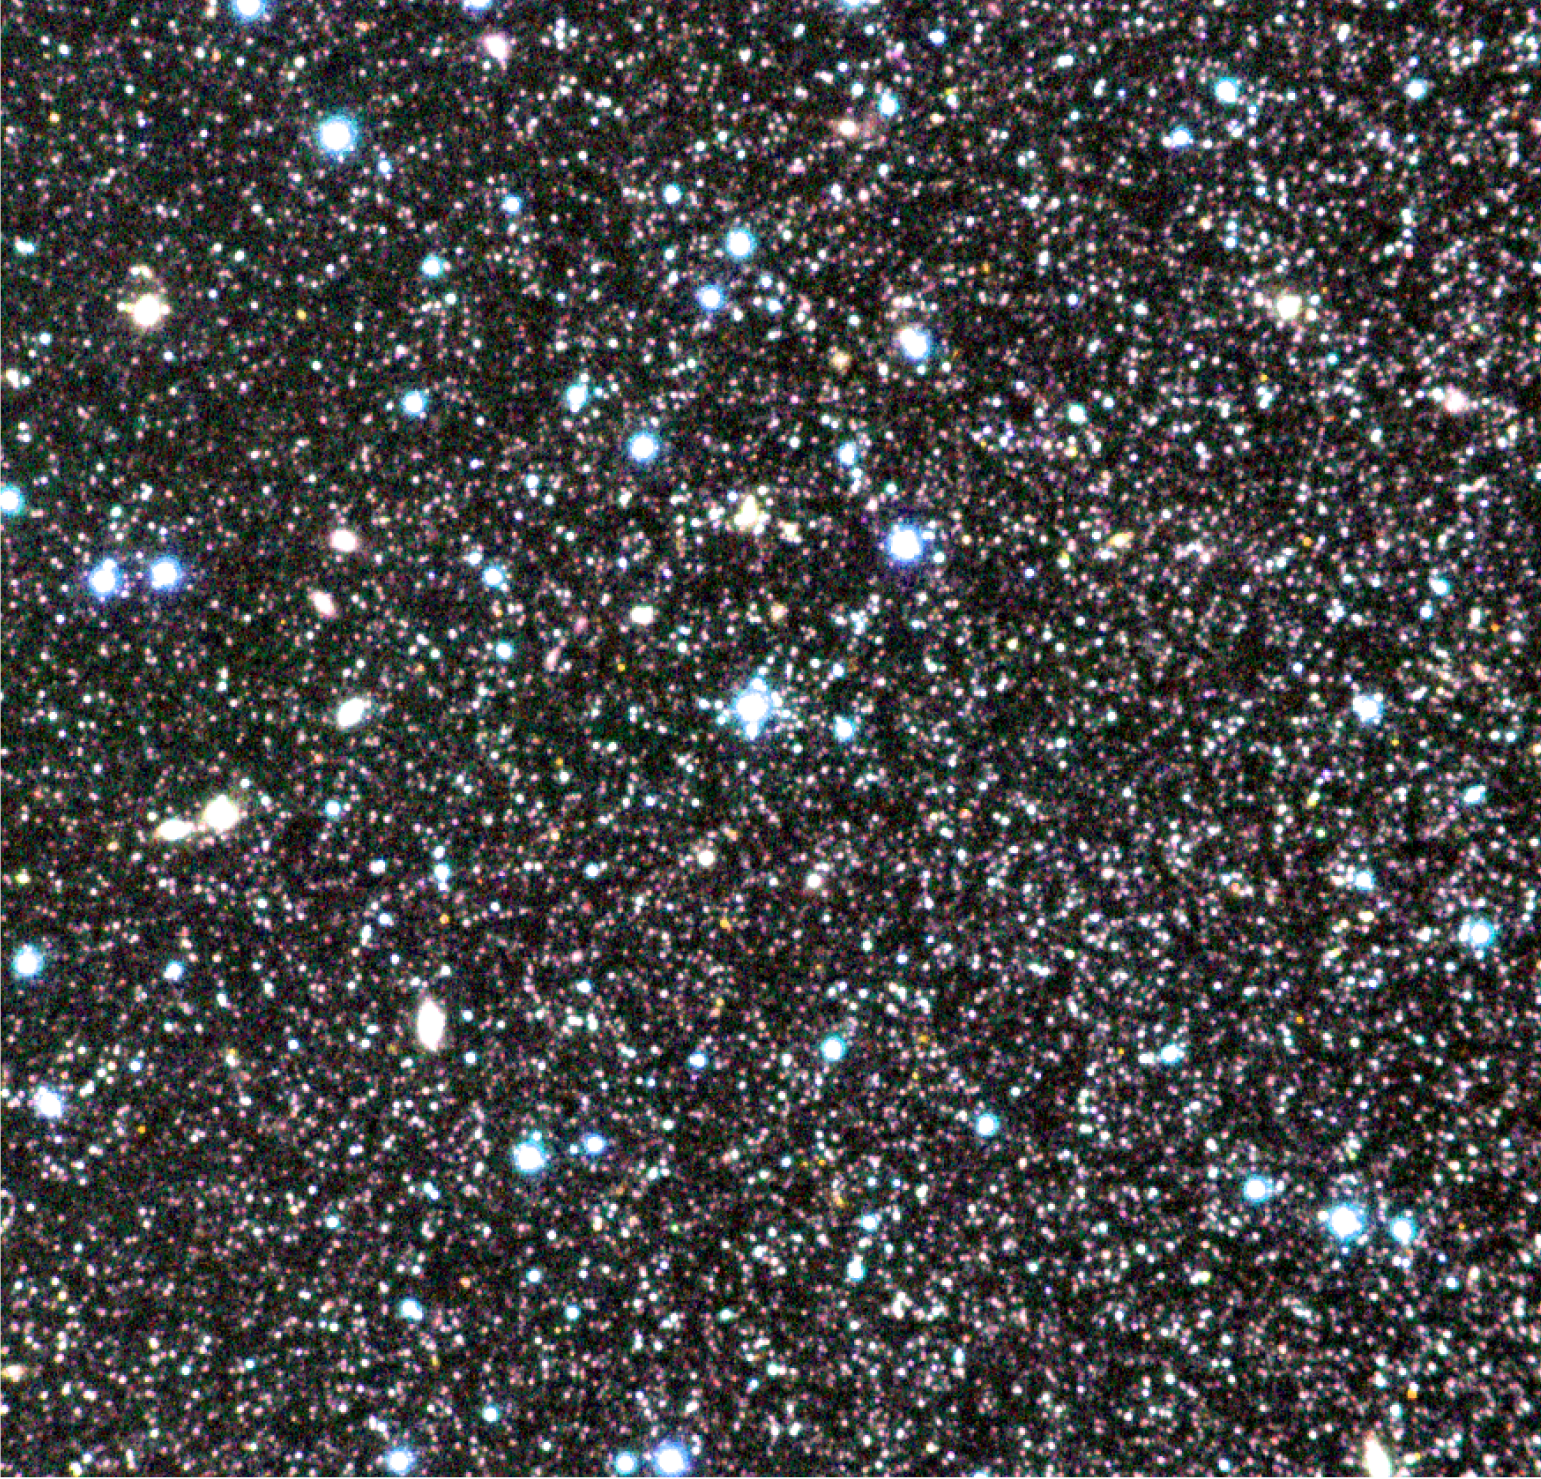

Centaurus A – Field 1 (shell)

Colour composite of "Field 1" (around the jet) in the peculiar galaxy Centaurus A (NGC 5128), based on exposures through three near-infrared filters (the J-, H- and K-bands at wavelengths 1.2, 1.6 and 2.2 µm, respectively) with the ISAAC multi-mode instrument at the 8.2-m VLT ANTU telescope at the ESO Paranal observatory. This ISAAC image is one of the two deepest near-infrared images ever obtained in this galaxy and show thousands of its stars of different colours. In the present colour-coding, the redder an image, the cooler is the star. The original pixel size is 0.15 arcsec and both fields measure 2.5 x 2.5 arcmin 2. North is up and East is left.

Credit: ESO